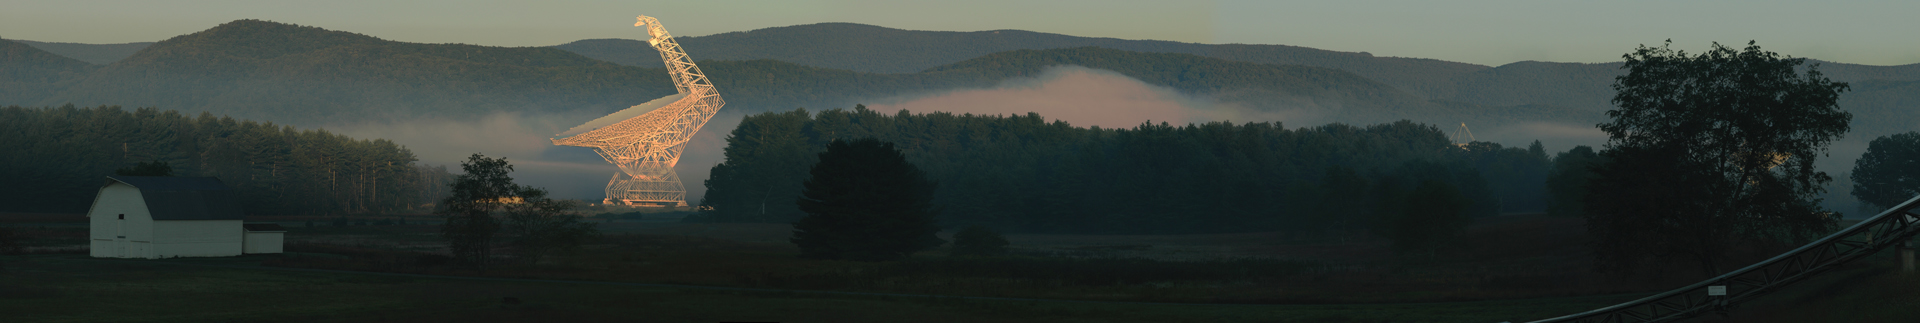

Panorama with the GBT

The fog rolls around the valley in Green Bank, West Virginia in the twilight hour before dawn. Catching the first rays of the Sun, the 425-foot tall Green Bank Telescope positively glows.

Credit: B. Kent, NRAO/AUI/NSF